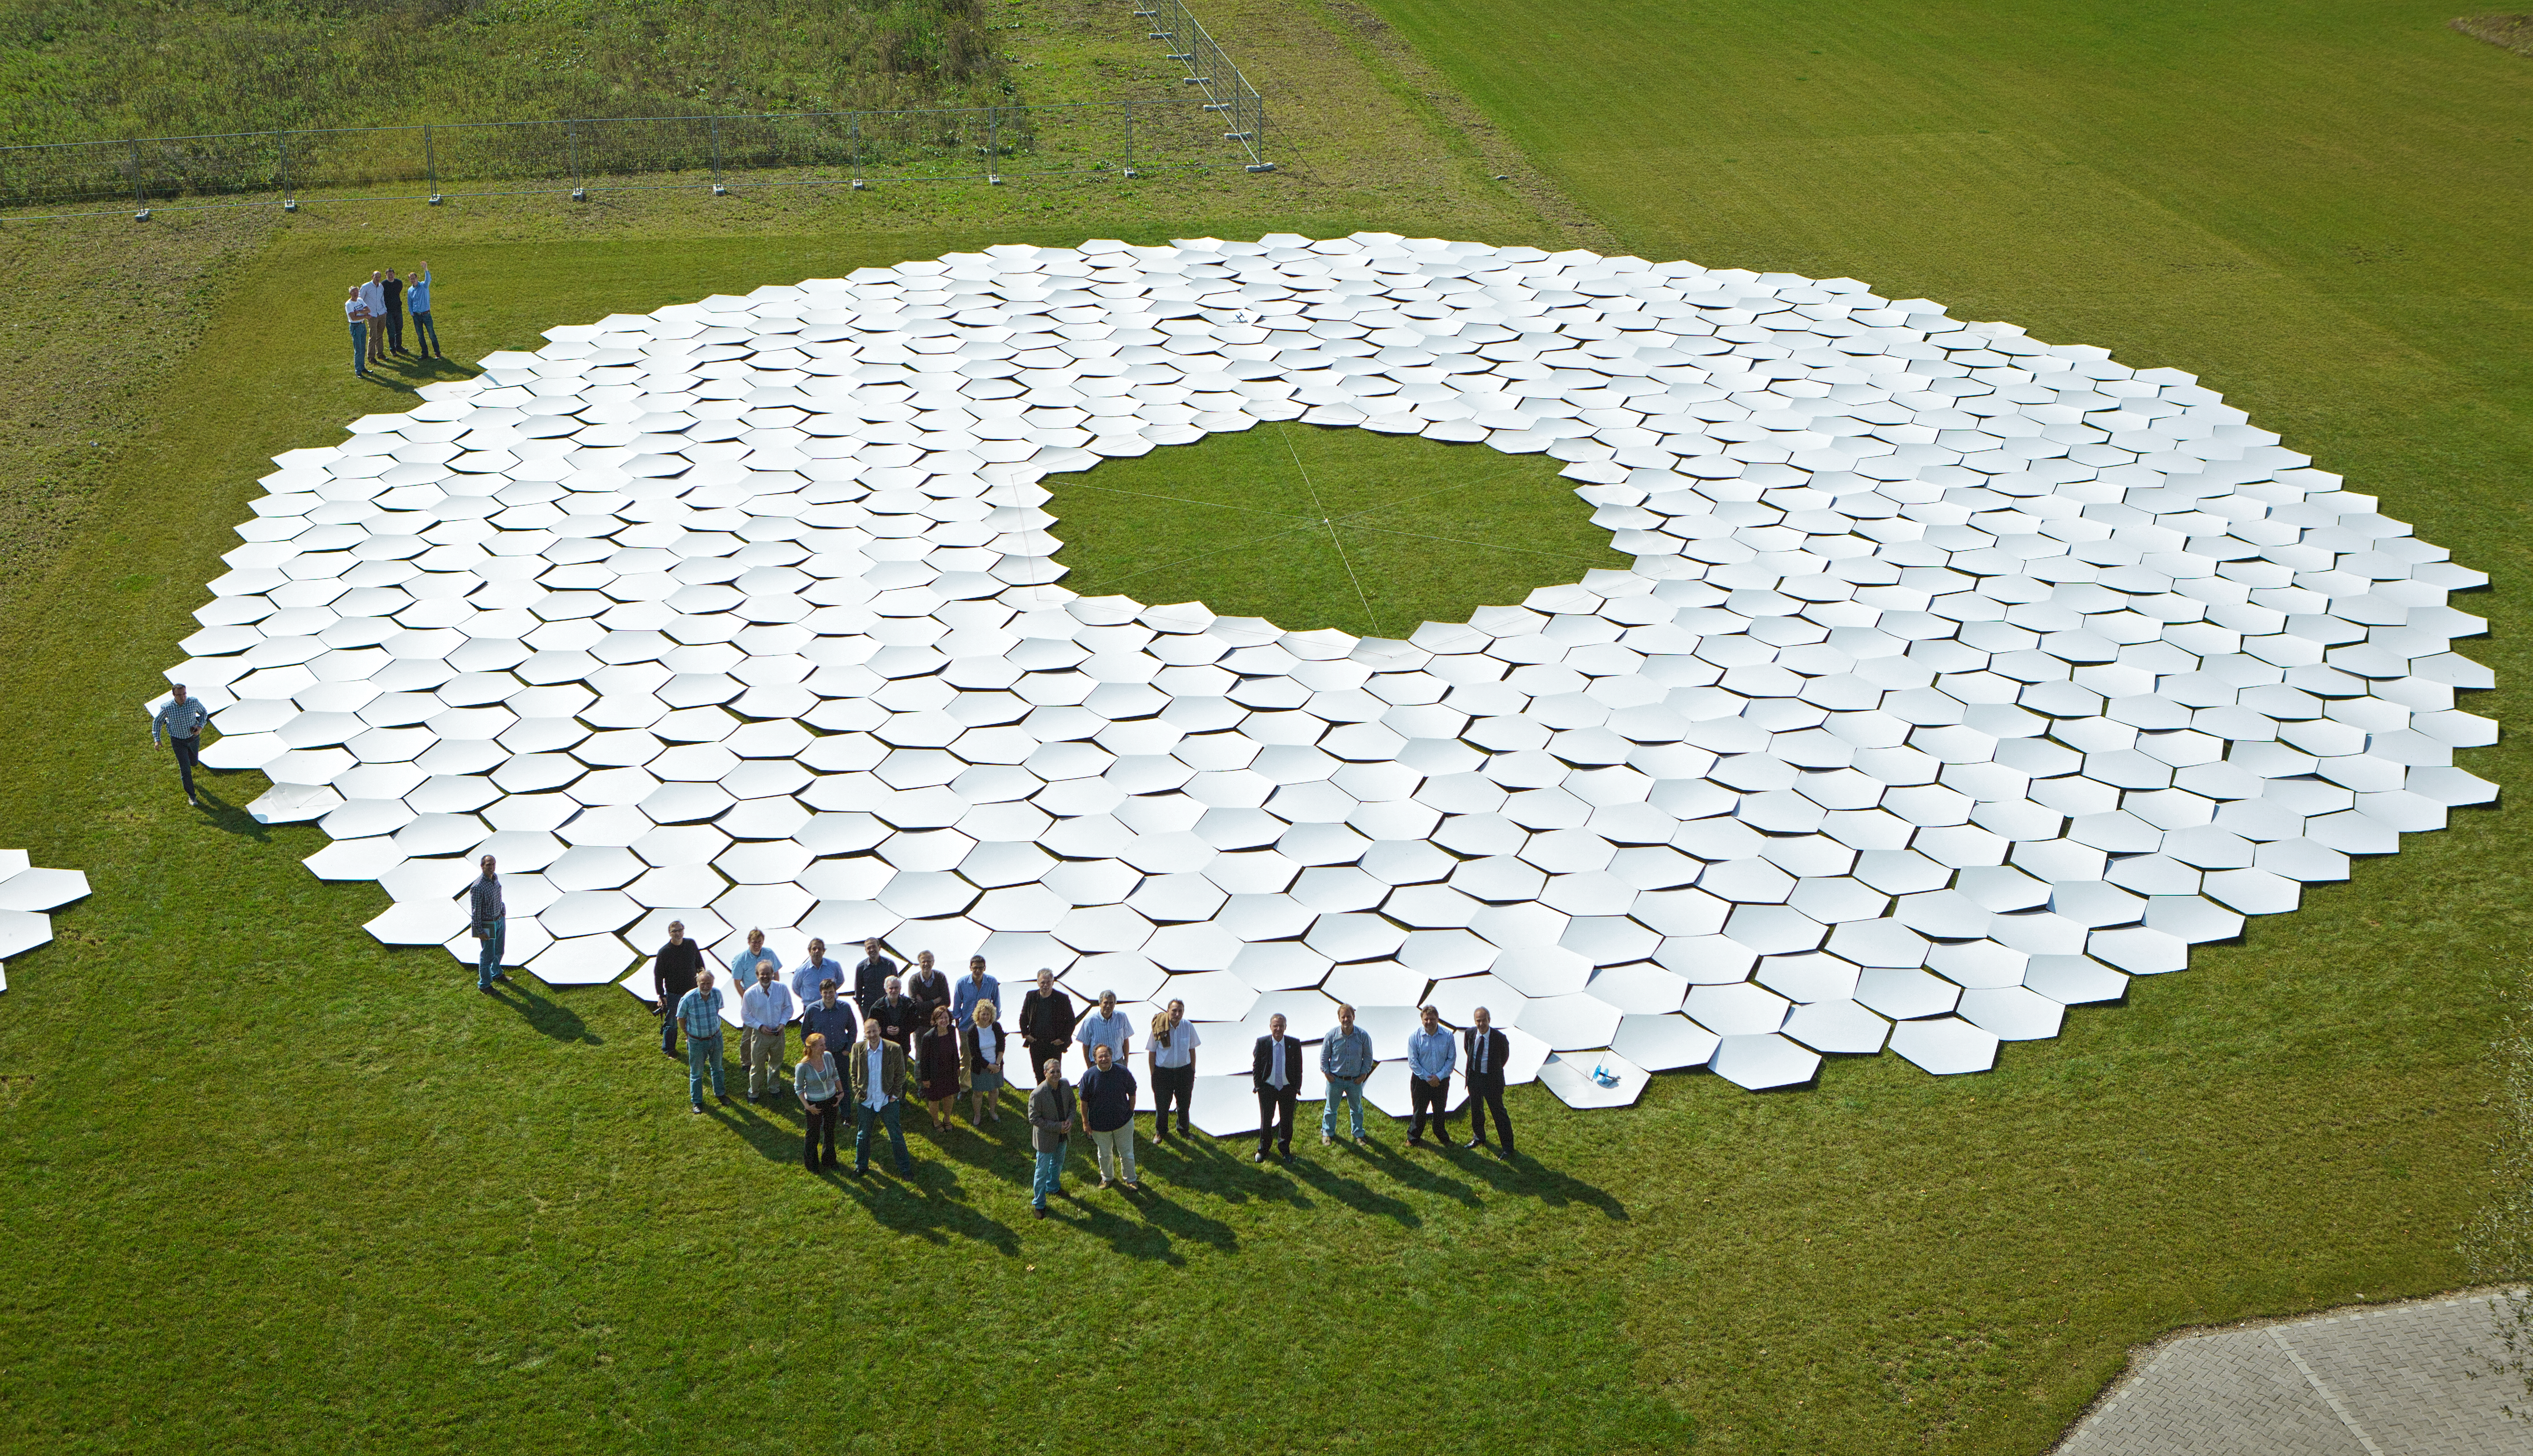

Full-sized ELT mirror mock-up

A full-sized mock-up of the ELT primary mirror built by participants at ESO's Open House Day 2011.

Credit: ESO